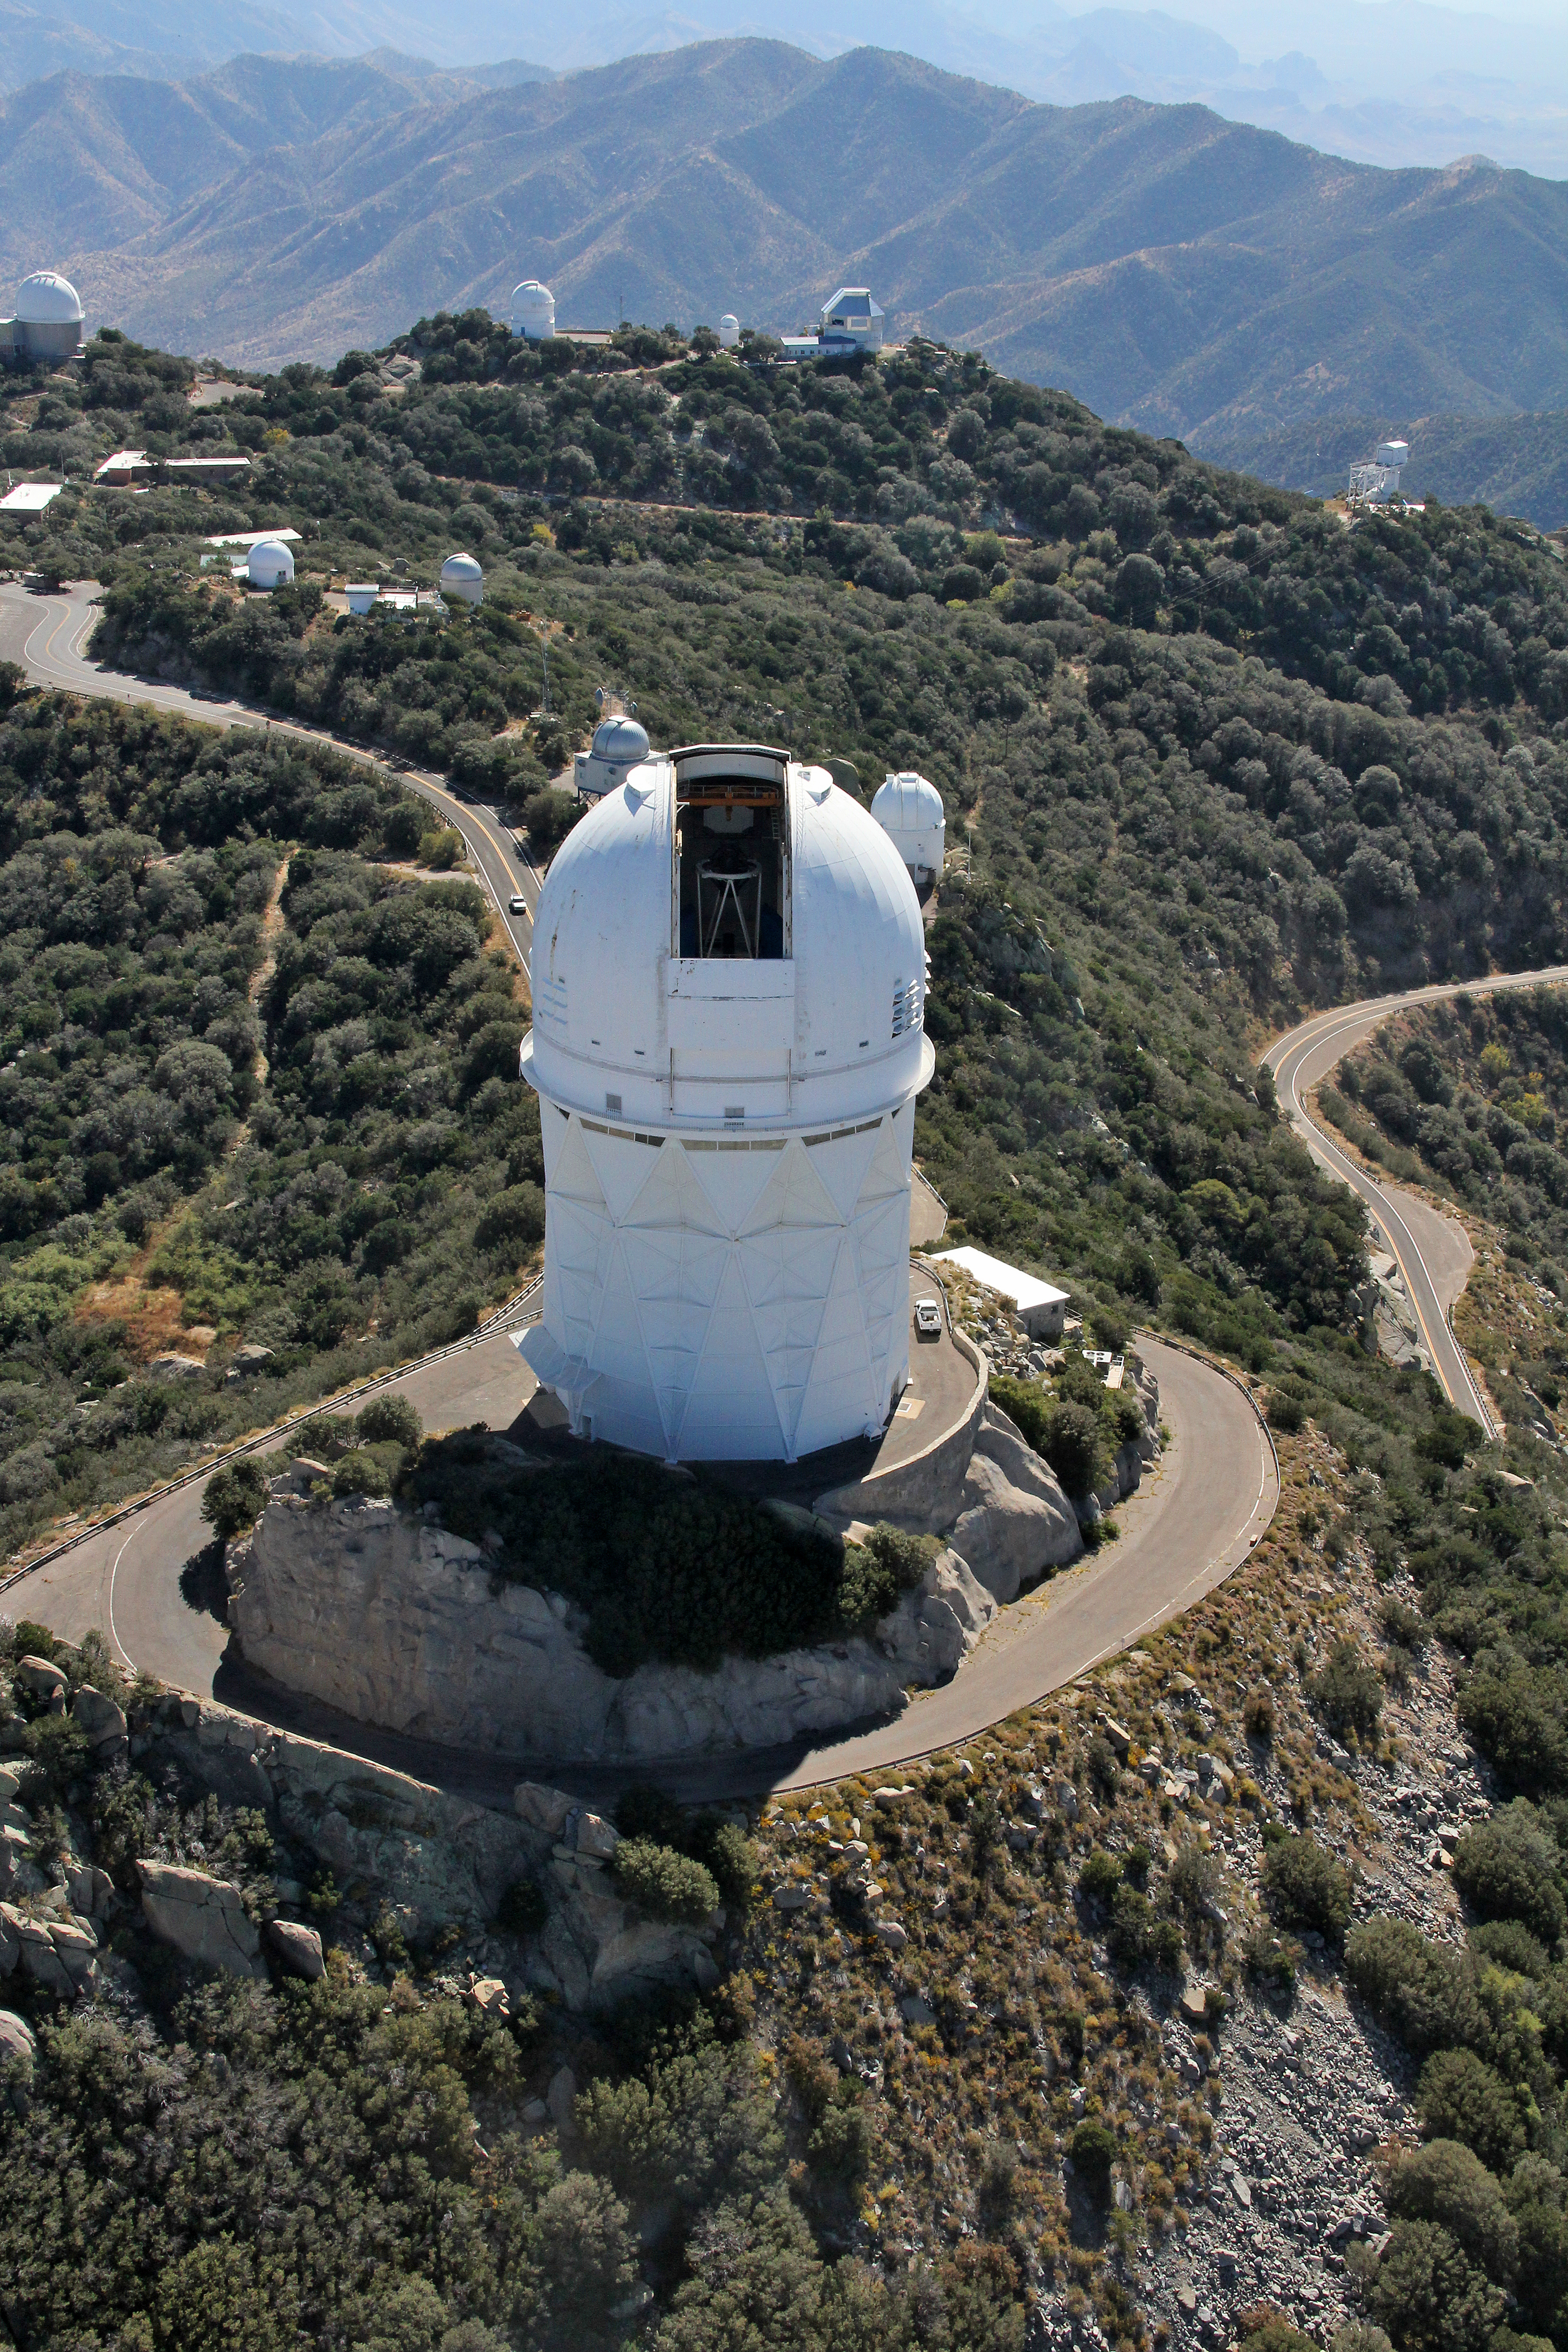

Aerial view of Kitt Peak National Observatory, 29 October 2012

Aerial view of the Mayall 4-m Telescope at Kitt Peak National Observatory, 29 October 2012.

Credit: P. Marenfeld/NOIRLab/NSF/AURA/ and E. Acosta/Vera C. Rubin Observatory/ NOIRLab/ NSF/ AURA